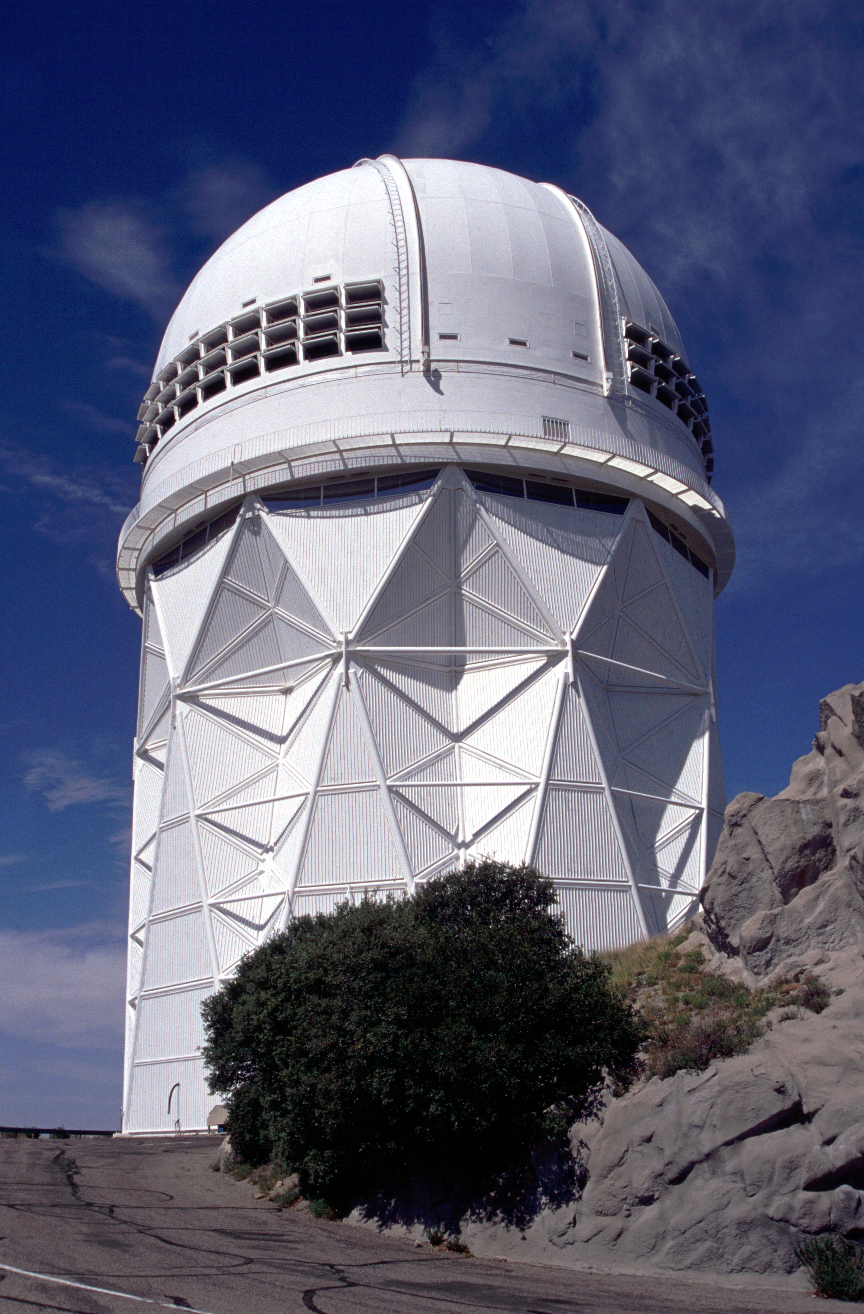

KPNO 4-meter telescope

Exterior of Kitt Peak Mayall 4-meter telescope, showing the (open) exhaust vents installed in 1997.

Credit: Mark Hanna/NOIRLab/NSF/AURA/